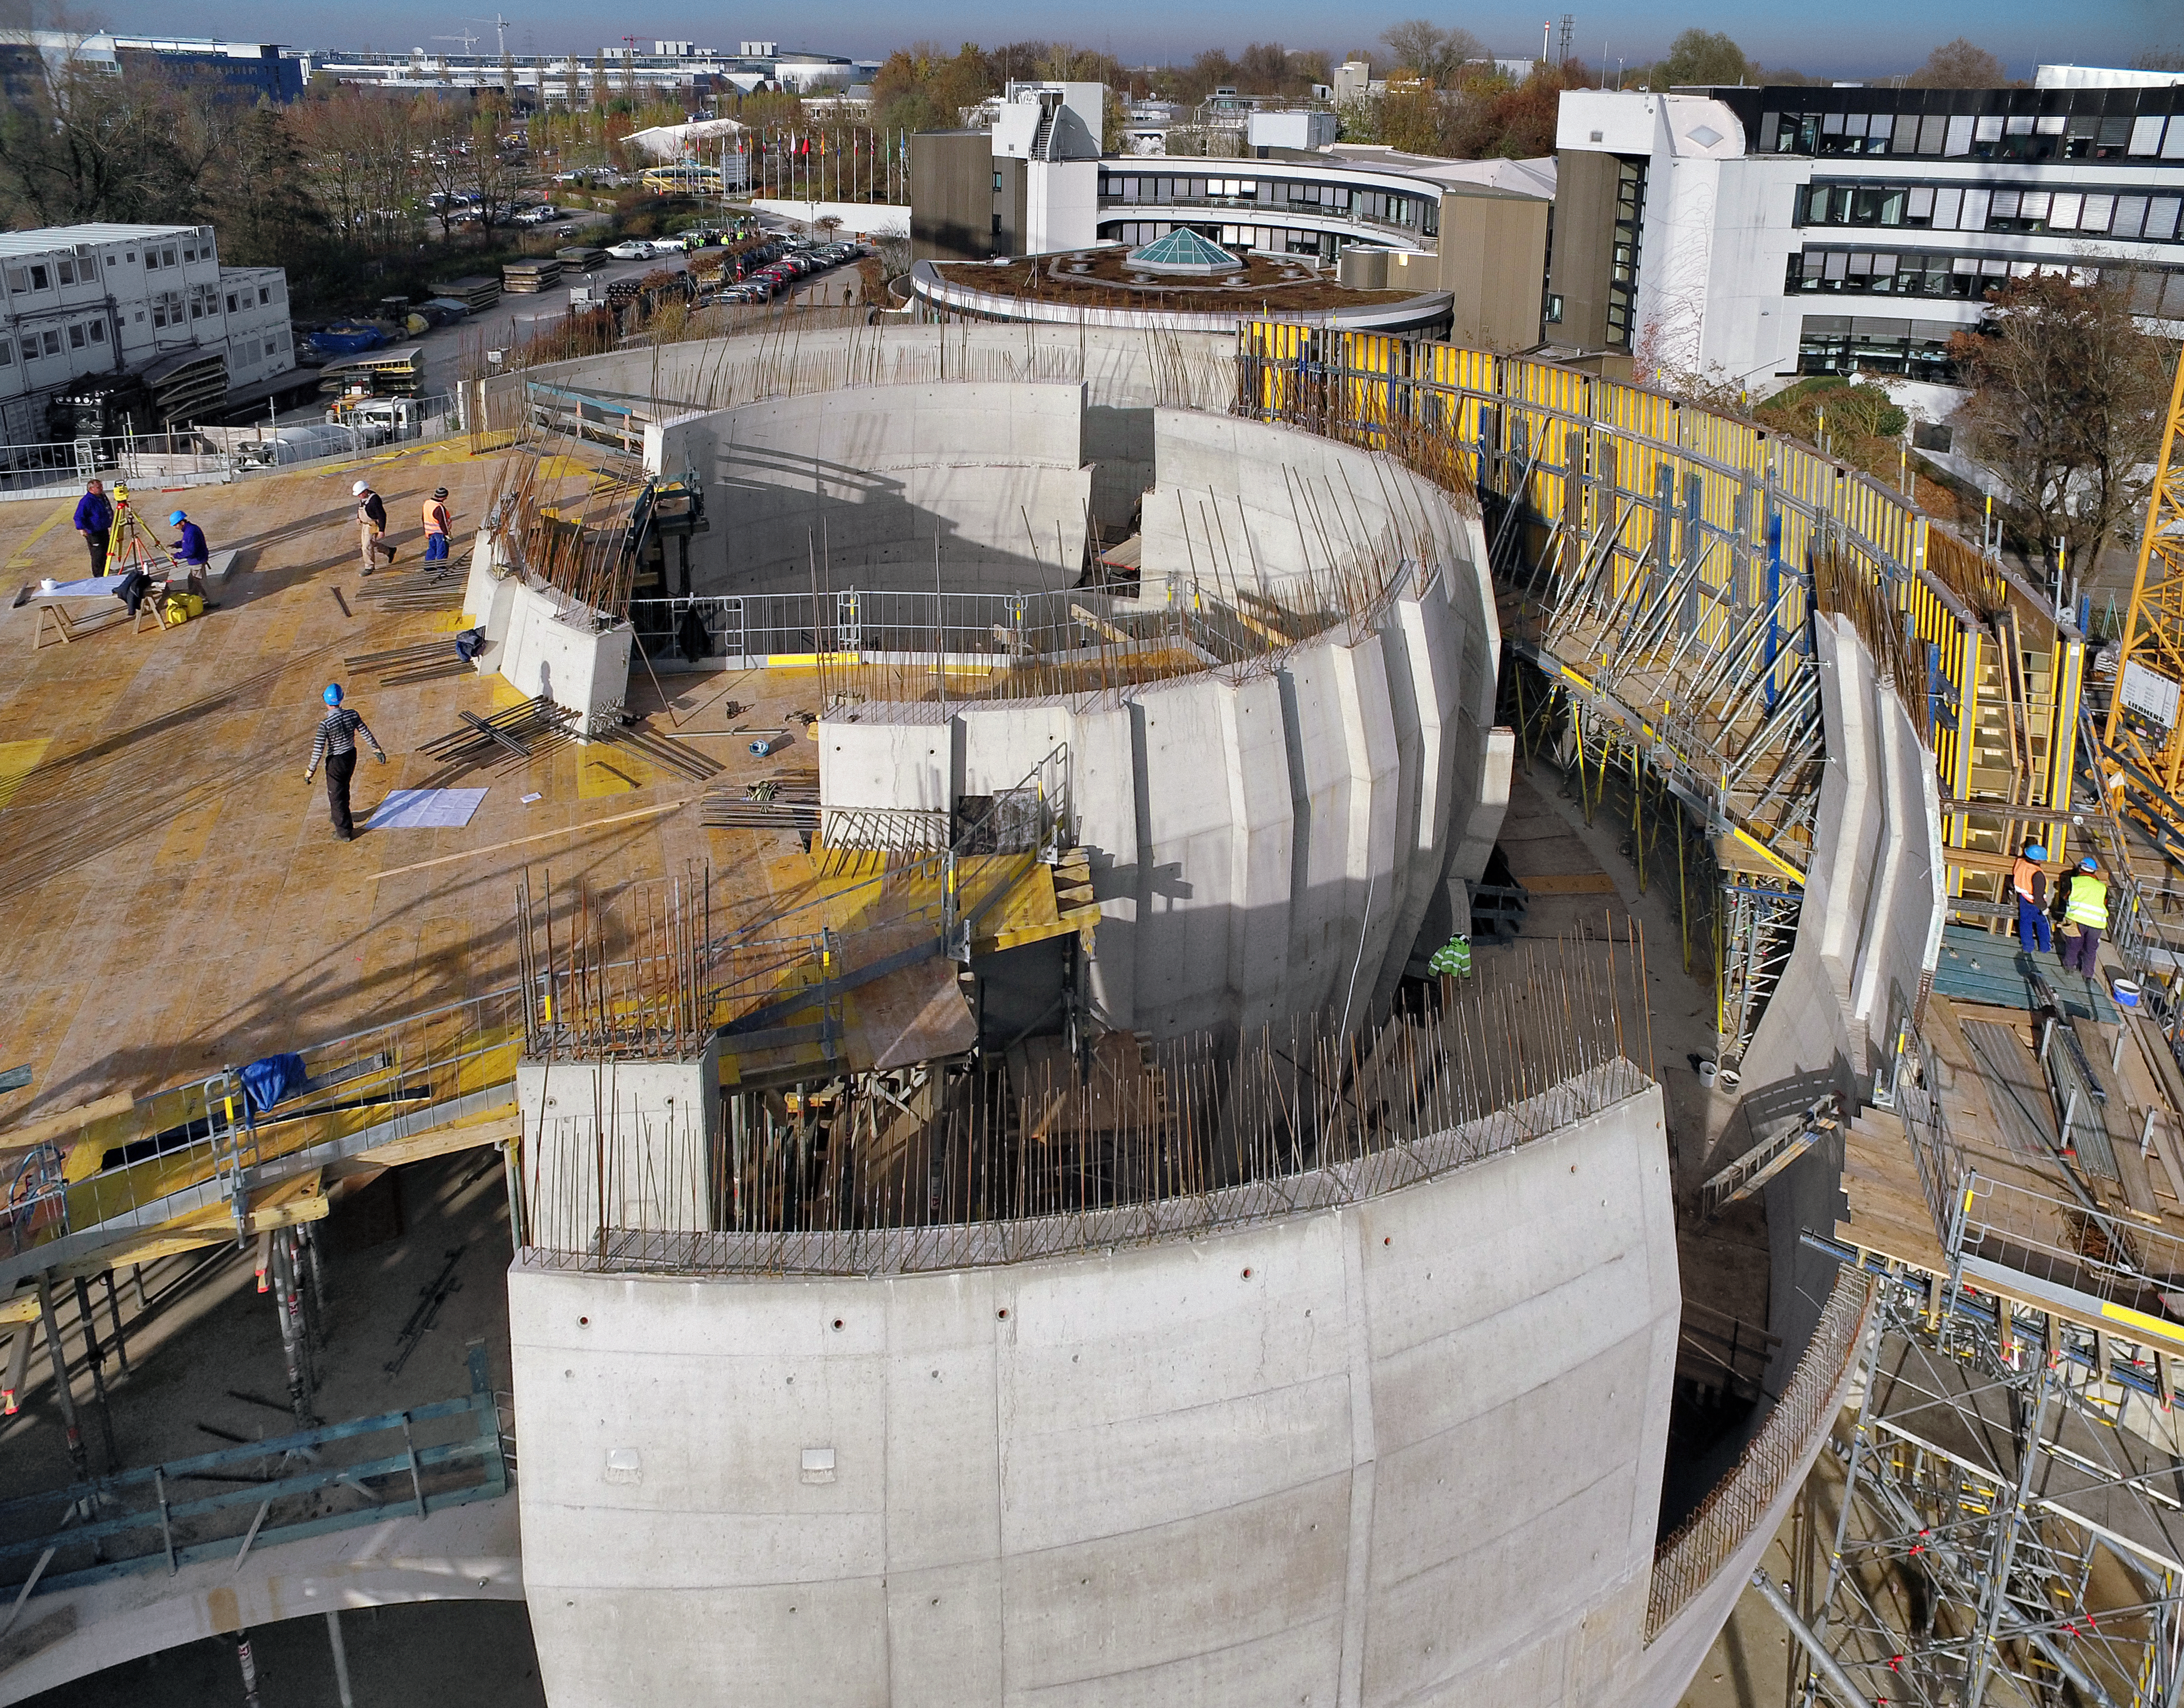

A Supernova in progress!

This drone photograph shows the construction of ESO's Supernova Planetarium & Visitor Centre from a dizzying perspective.

Credit: TUM-FSD/ESO. Supported by Autel Robotics and TUM-FSD